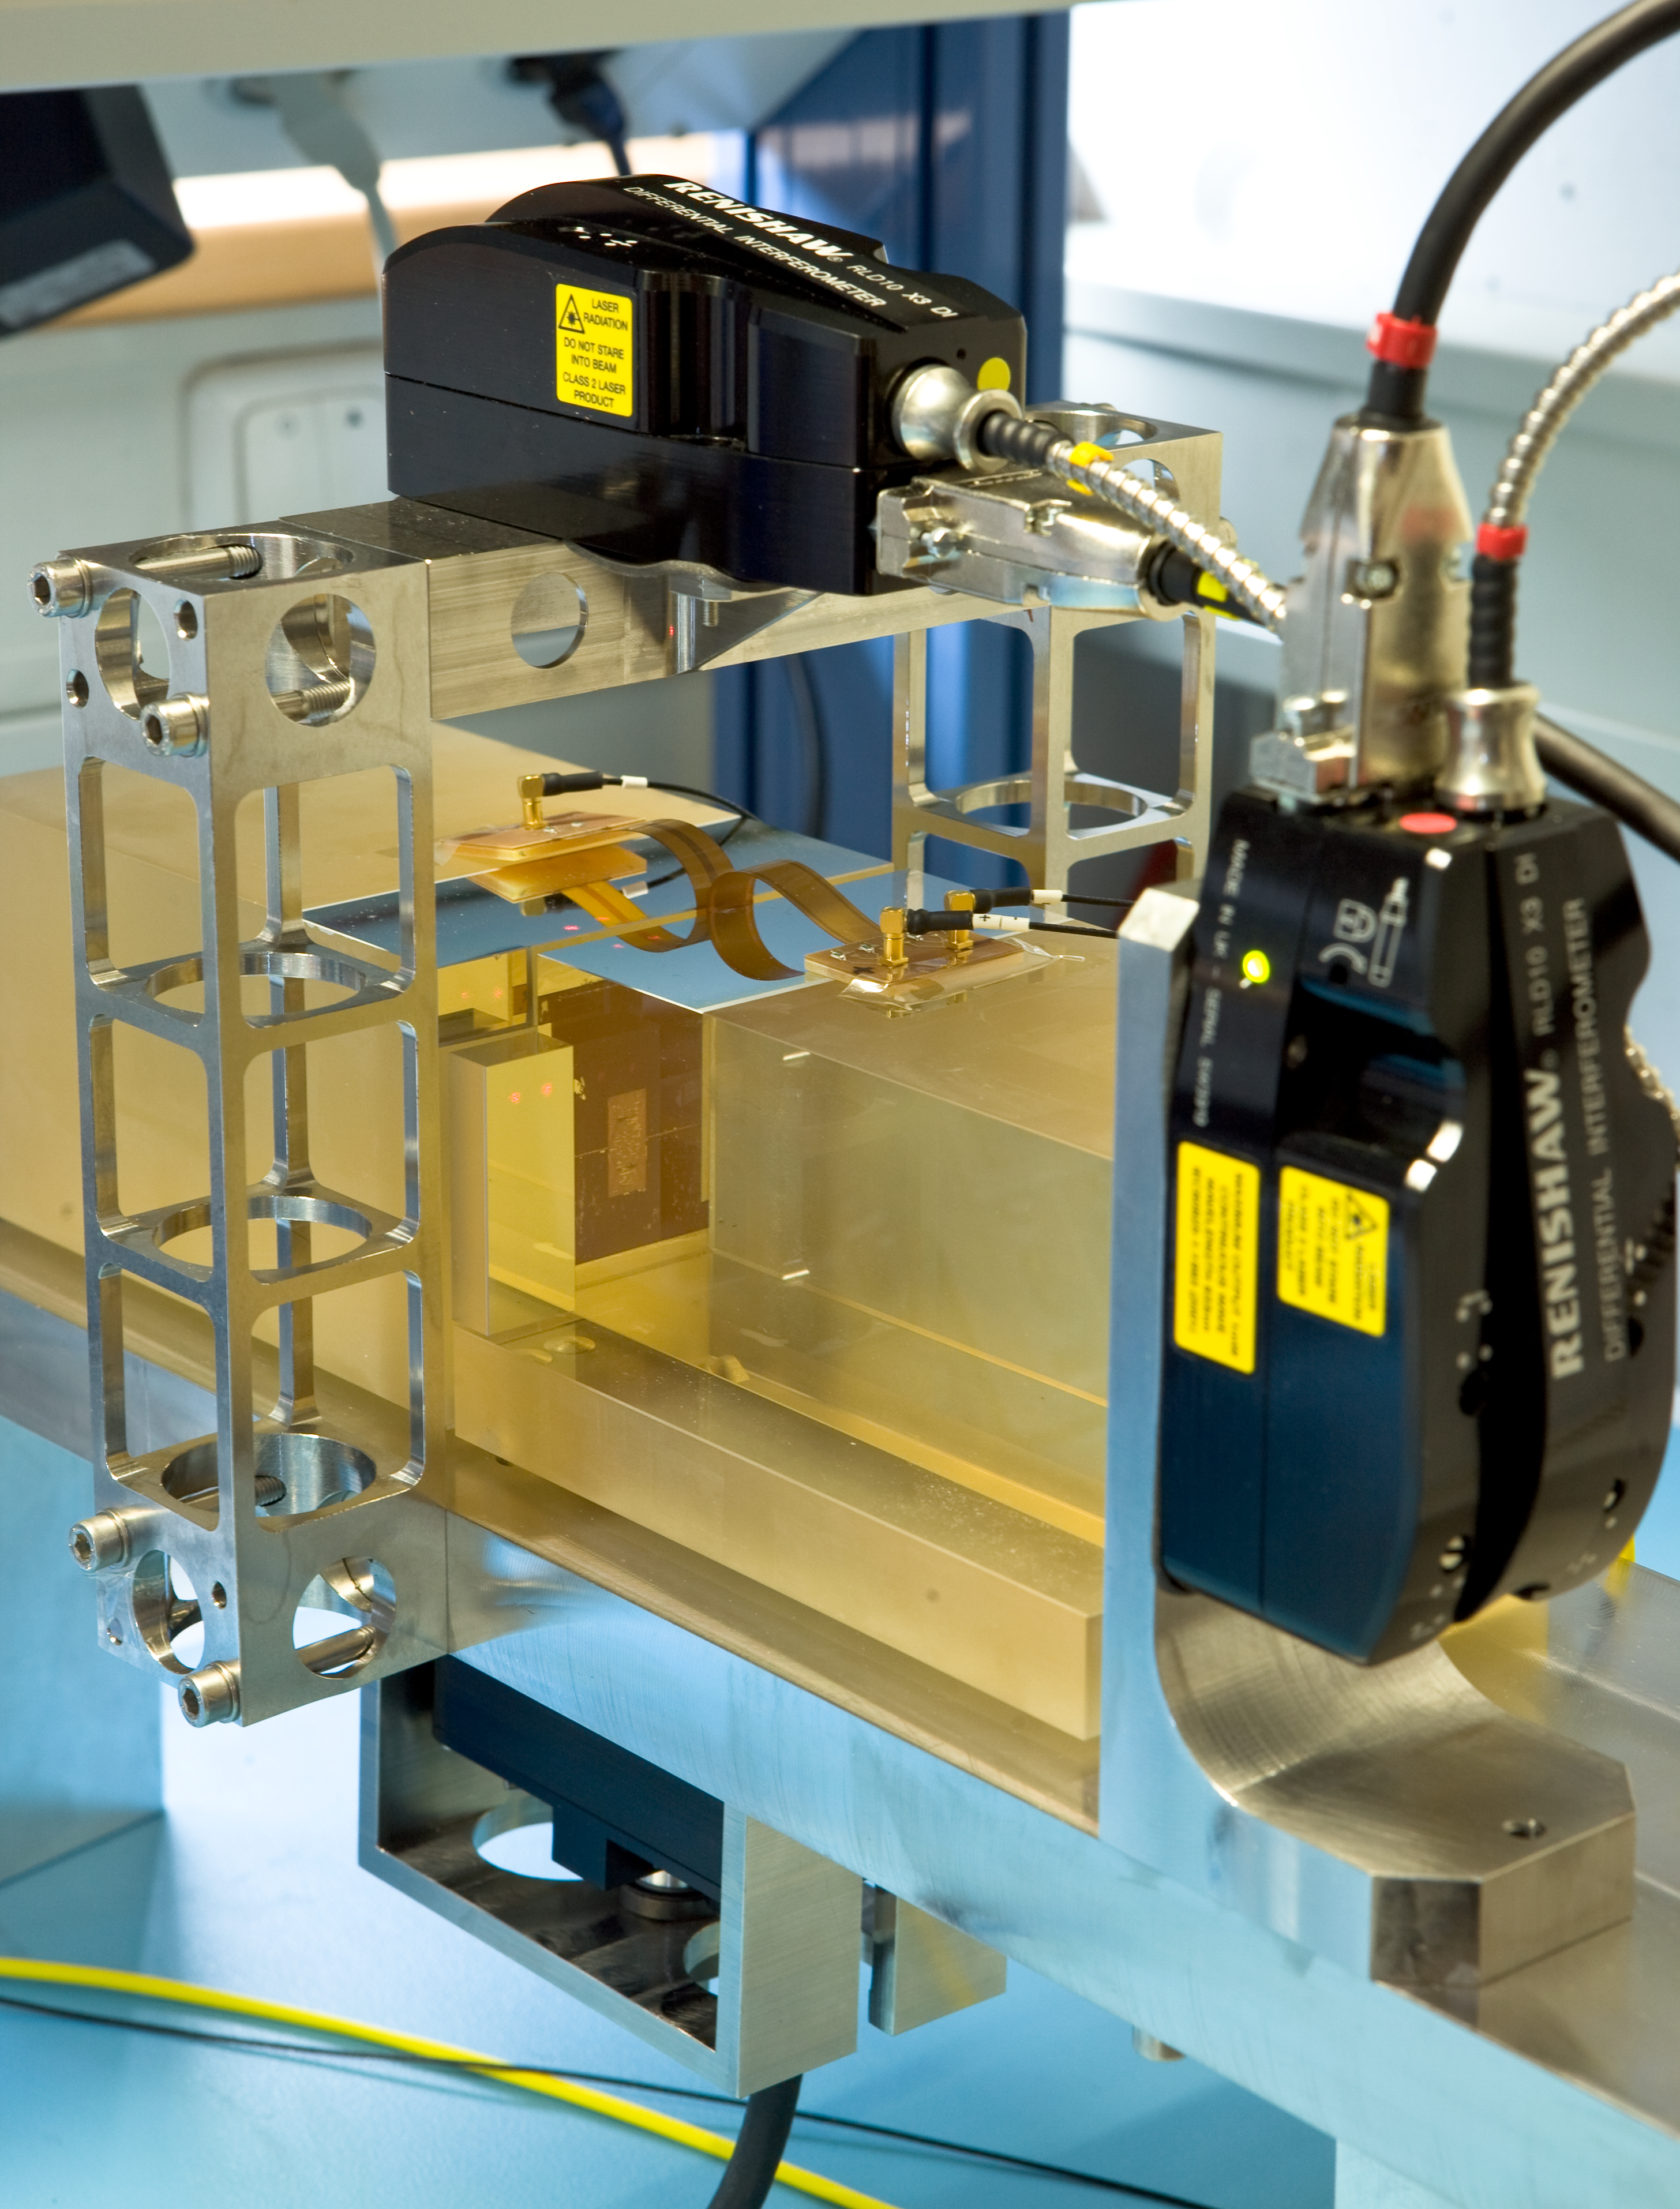

E-ELT edge-sensor testbed

Working on technology to control the mirror segments for the European Extremely Large Telescope (E-ELT). The bench was used to characterize several edge-sensor technologies, in particular their long-term temporal stability and sensitivity to temperature and humidity. Image taken in February 2008.

Credit: ESO